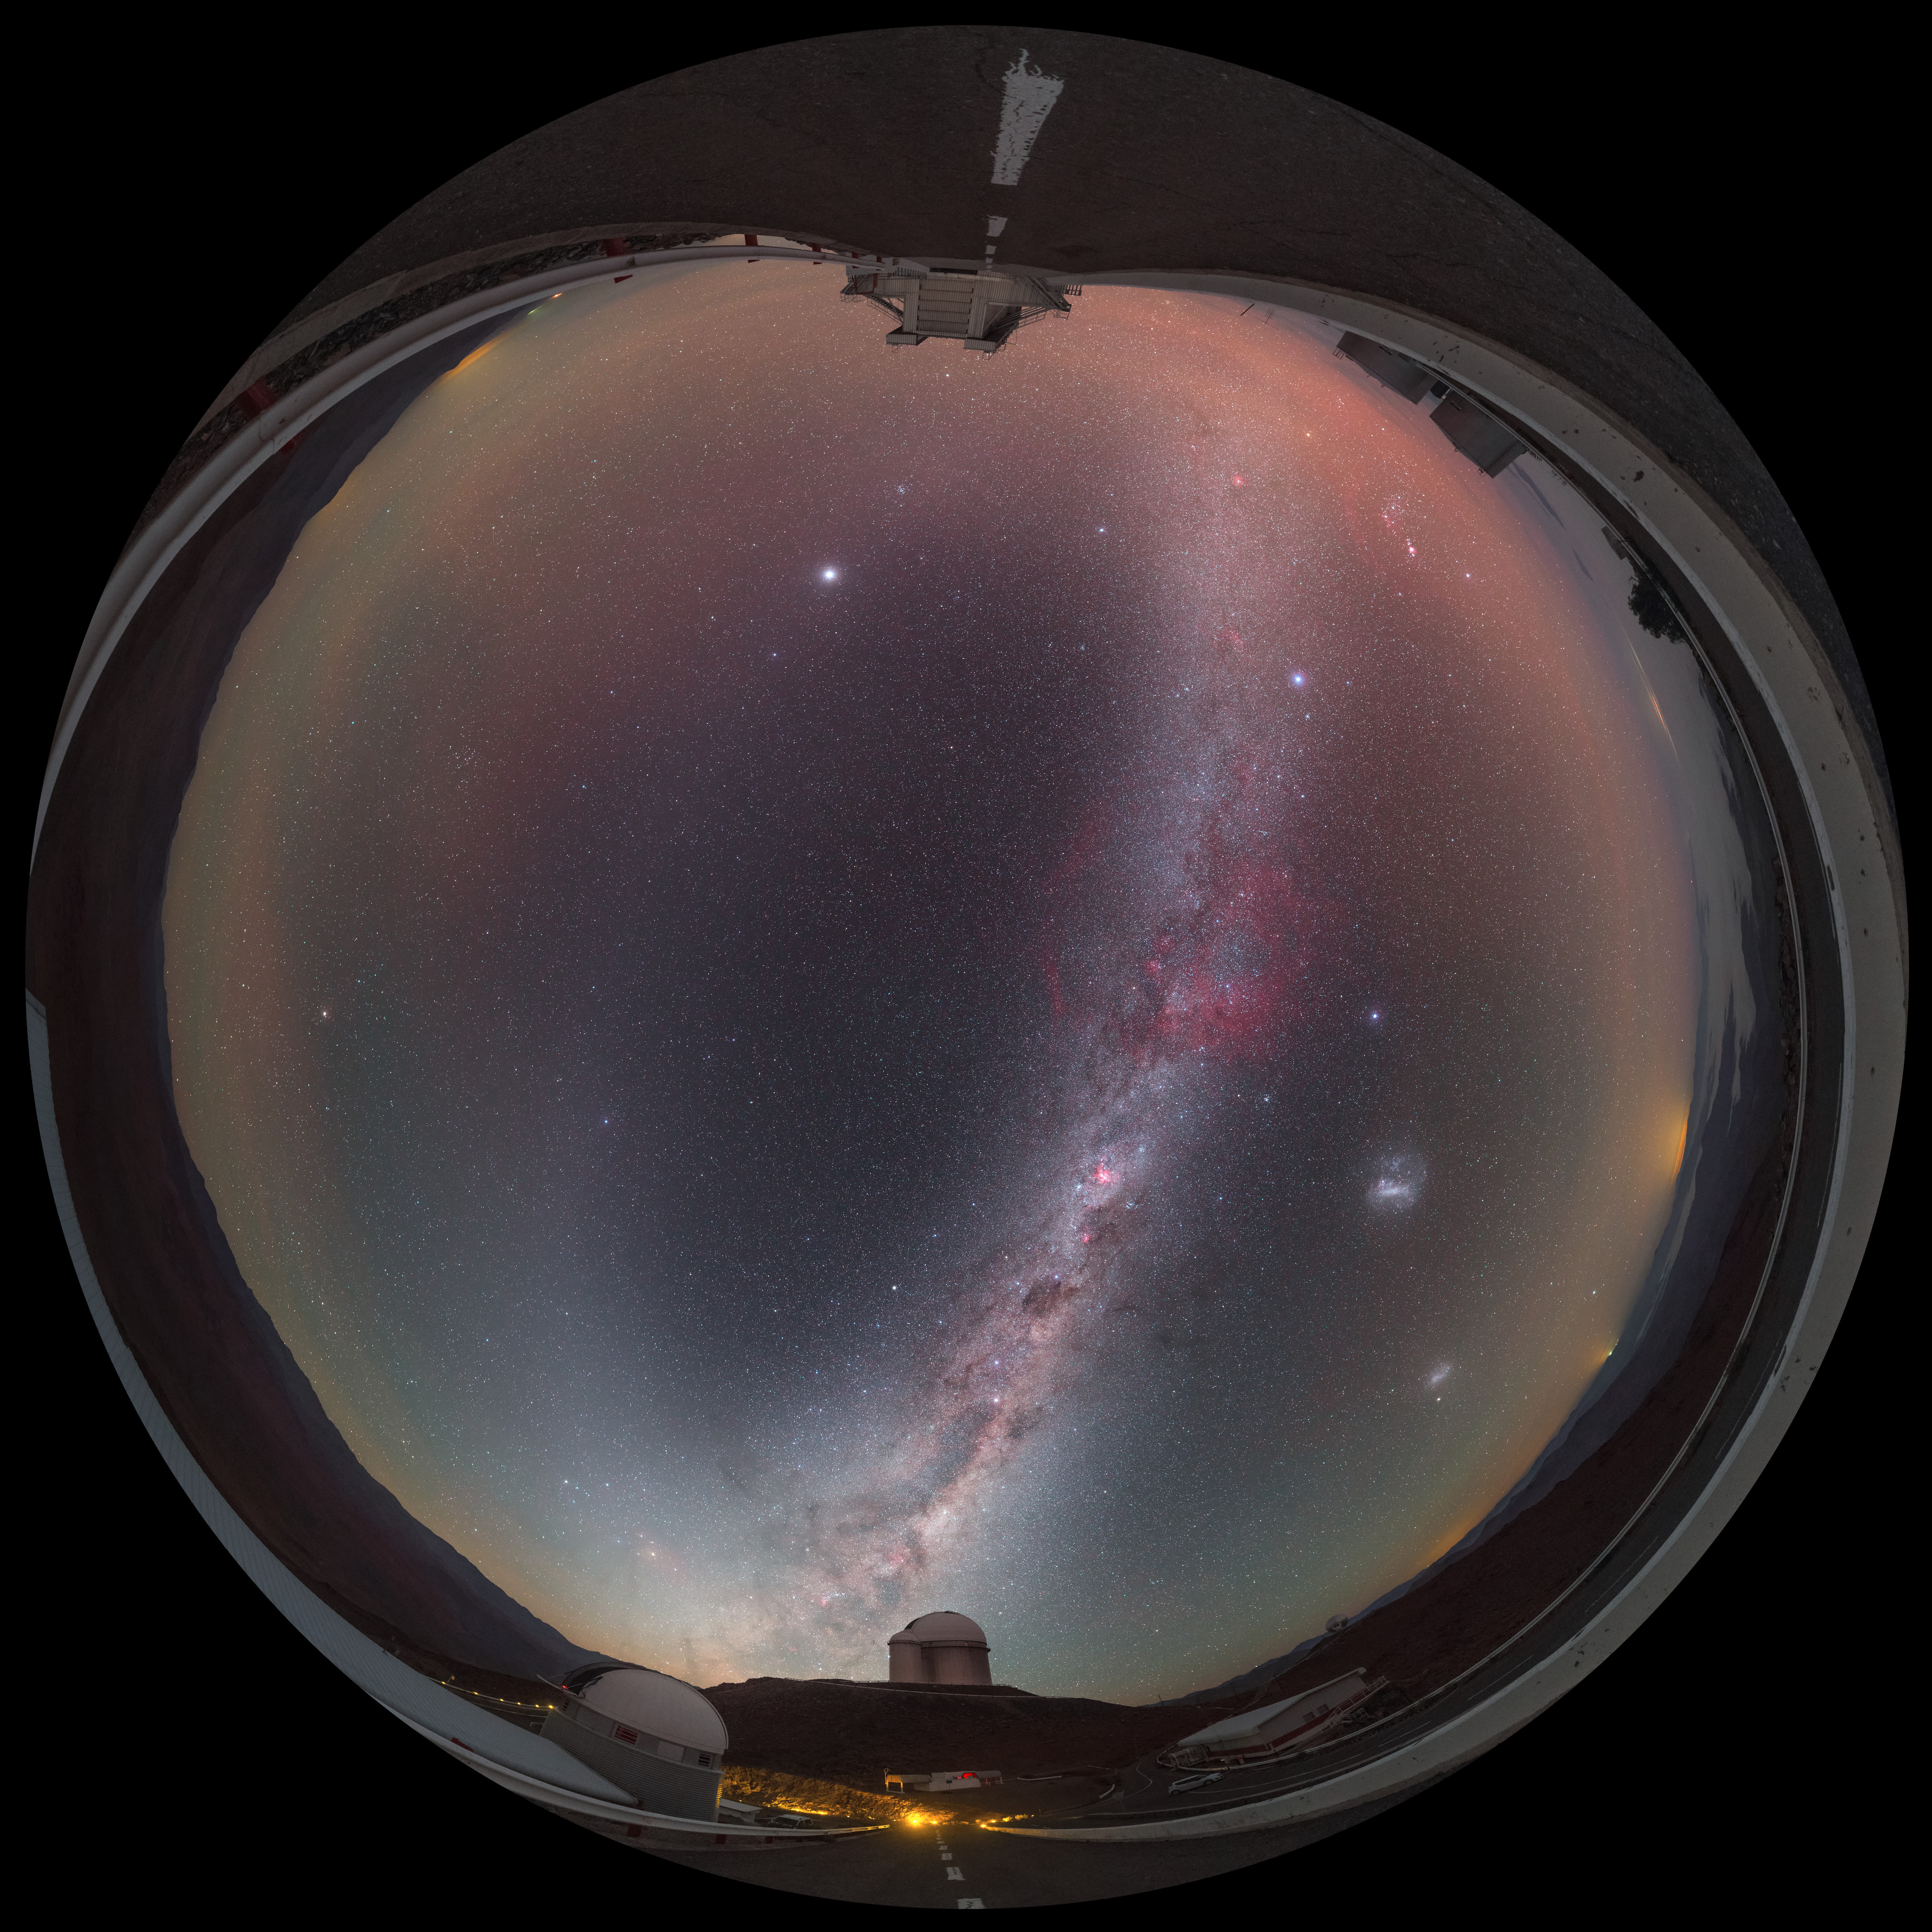

Zodiac in the morning

This striking image was captured using a fish-eye lens, giving it the distinctive look of a circular window, peering into a different world. Here the landscape at the La Silla observatory in Chile can be seen wrapped around the edge, with the constellations of the Zodiac splashed across the early morning sky.

Credit: ESO/P. Horálek